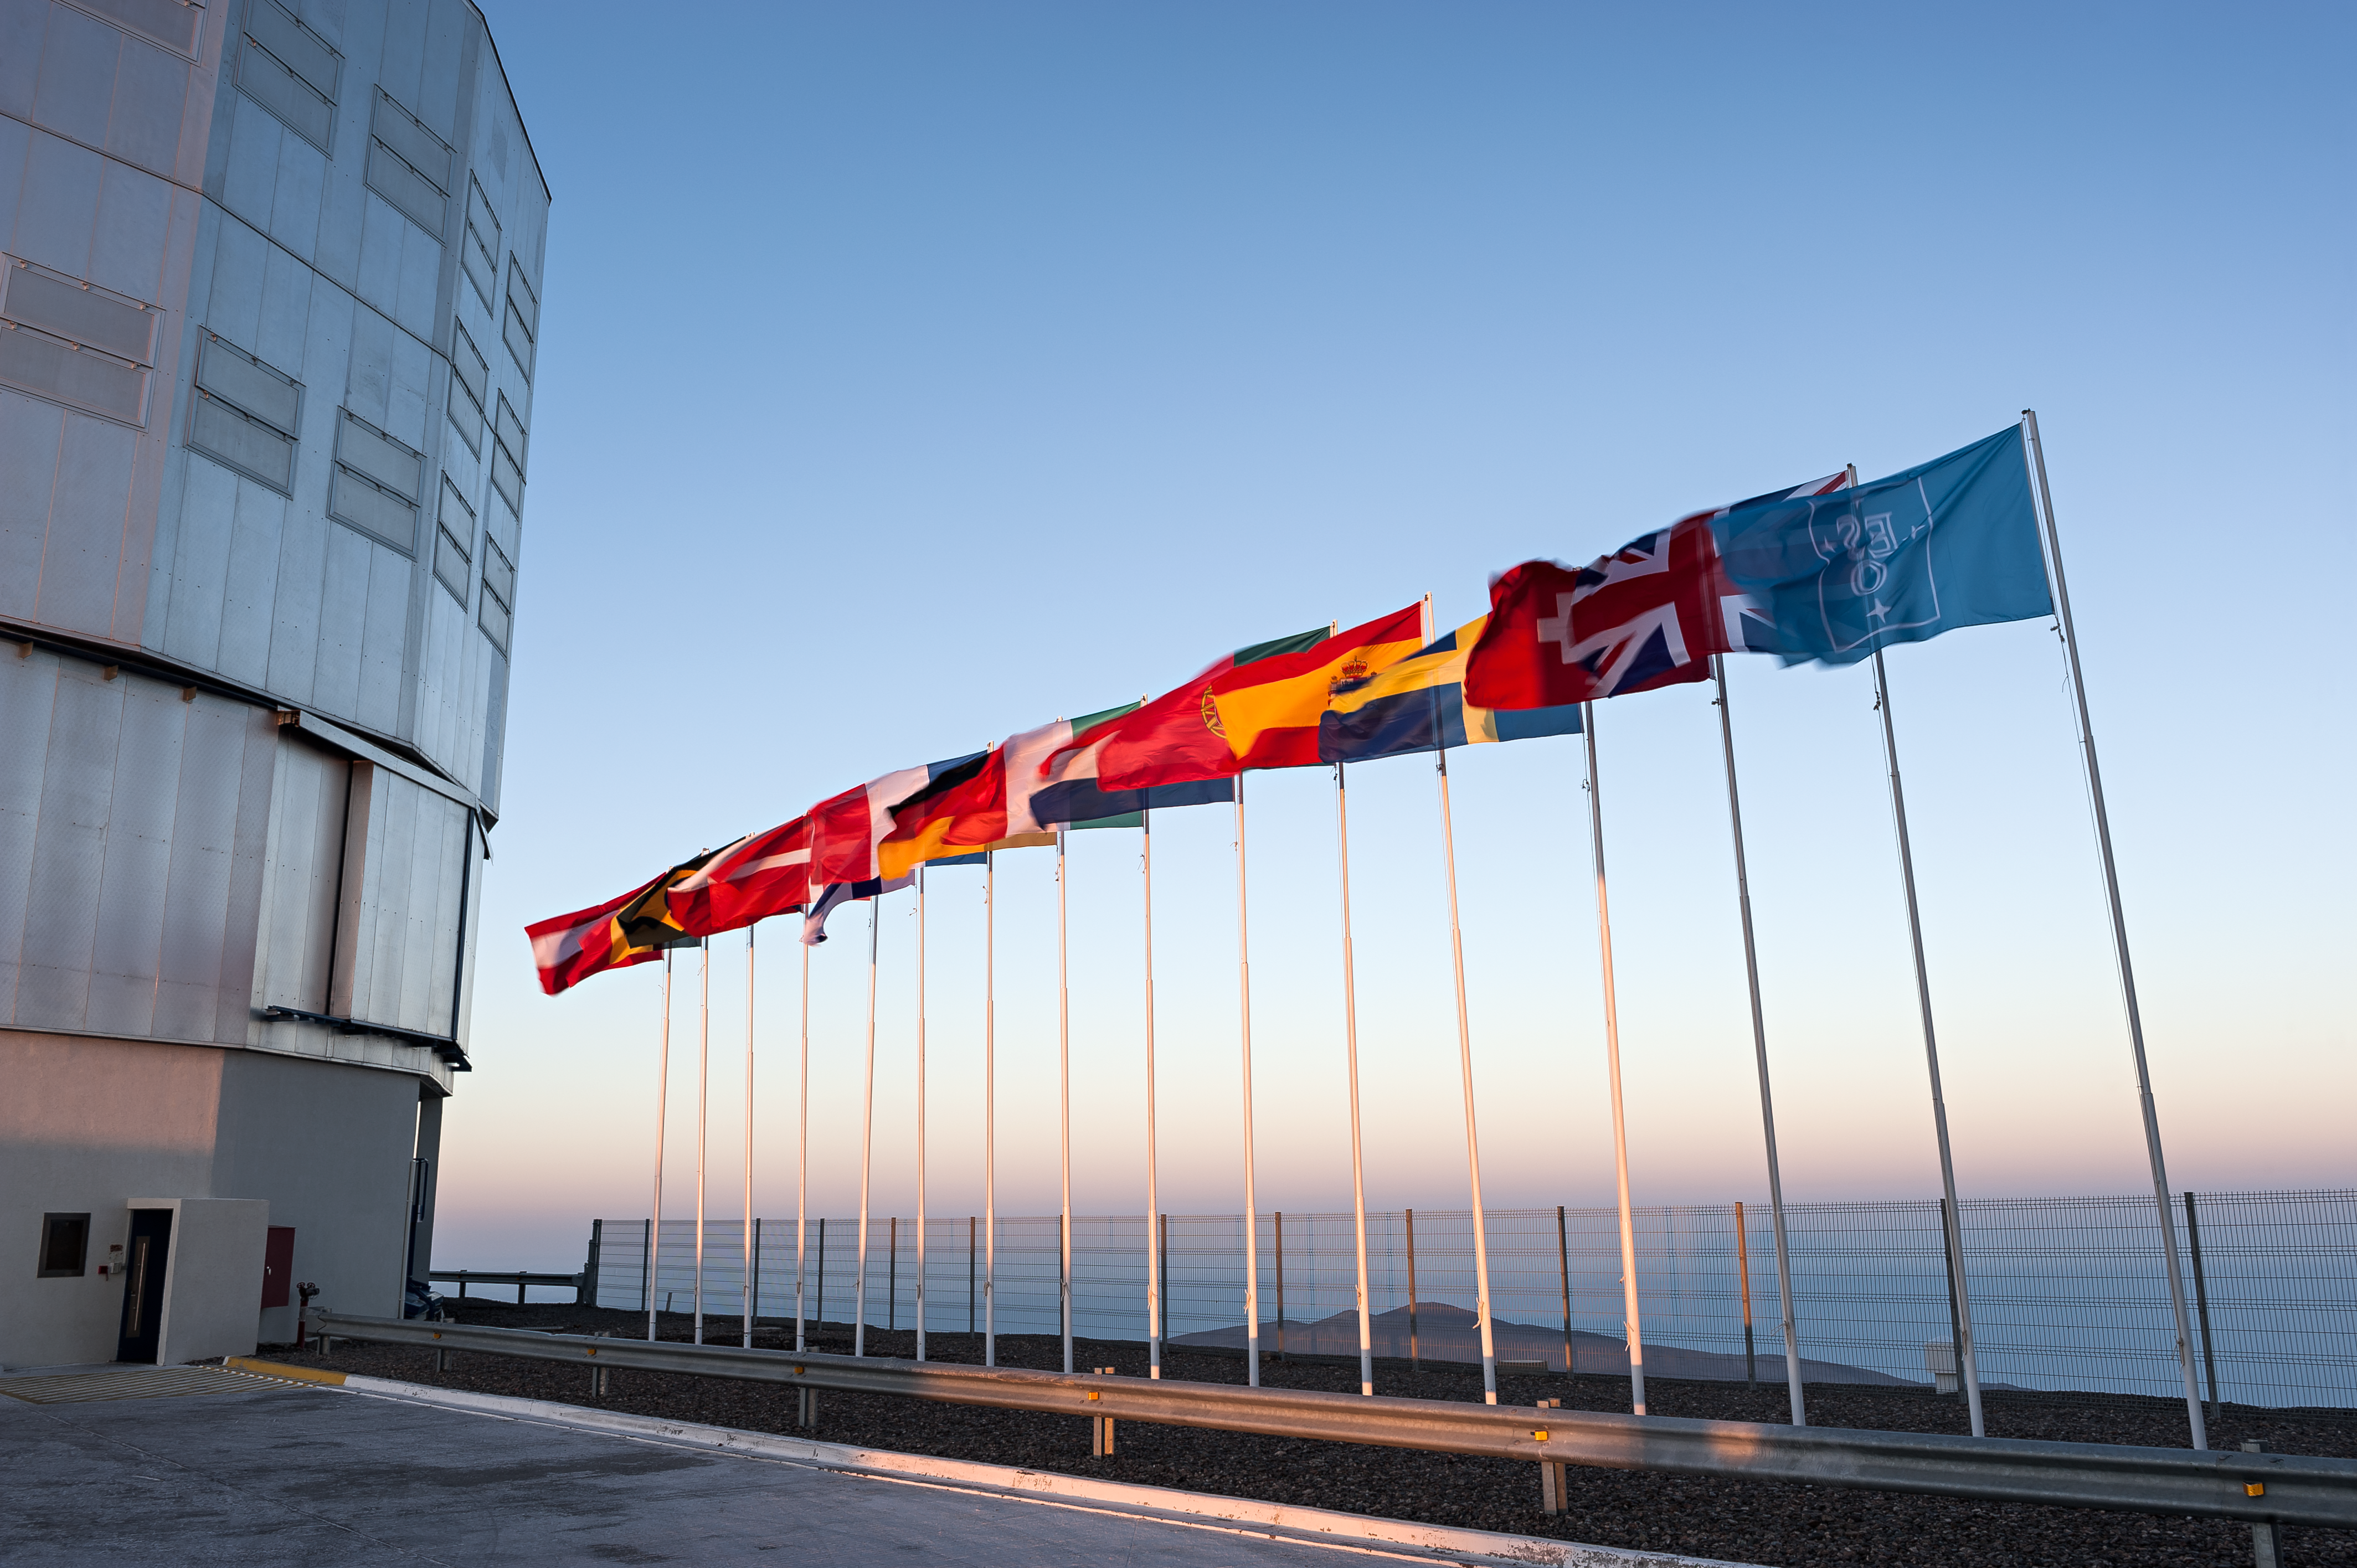

Flags atop VLT platform

The blue ESO flag and the flags of the ESO Member States (as of 2014) fly in front of the VLT Unit Telescope 1 (Antu) as the Sun sets behind Cerro Paranal, northern Chile.

Credit: ESO/M. Alexander